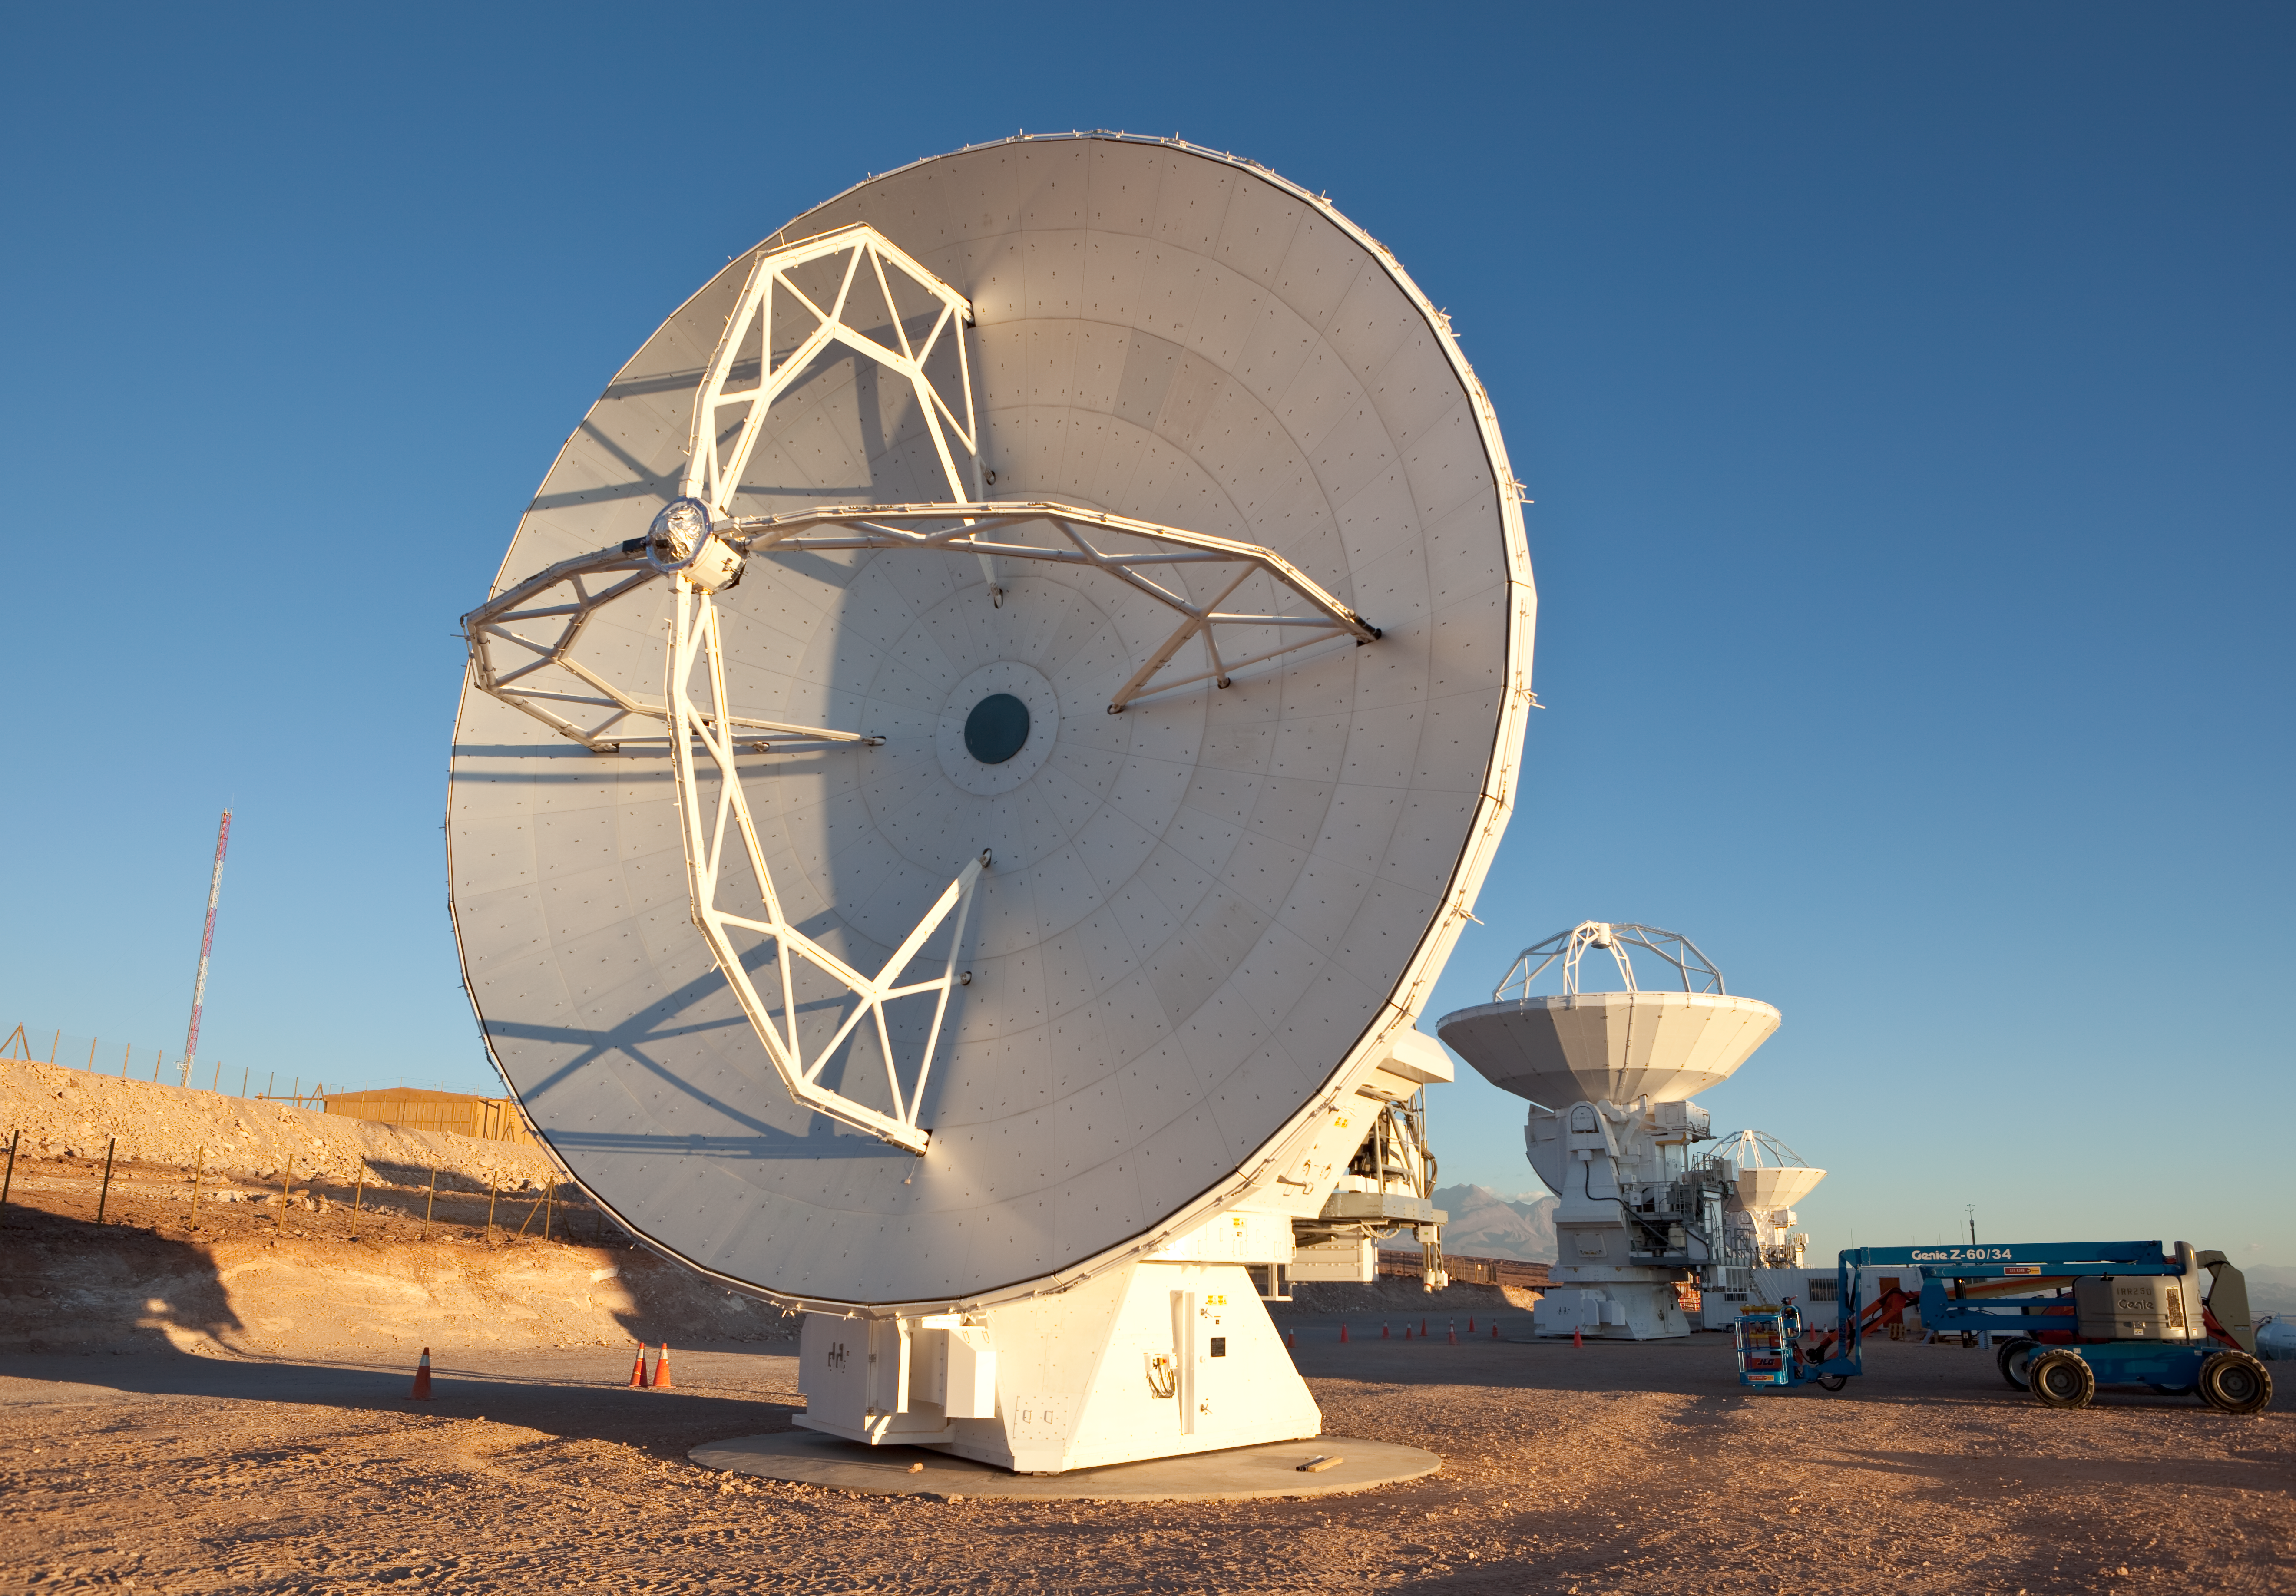

ALMA antennas

Three Japanese ALMA antennas. At the Operational Support Facility. Image taken in March 2009.

Credit: ALMA (ESO/NAOJ/NRAO)